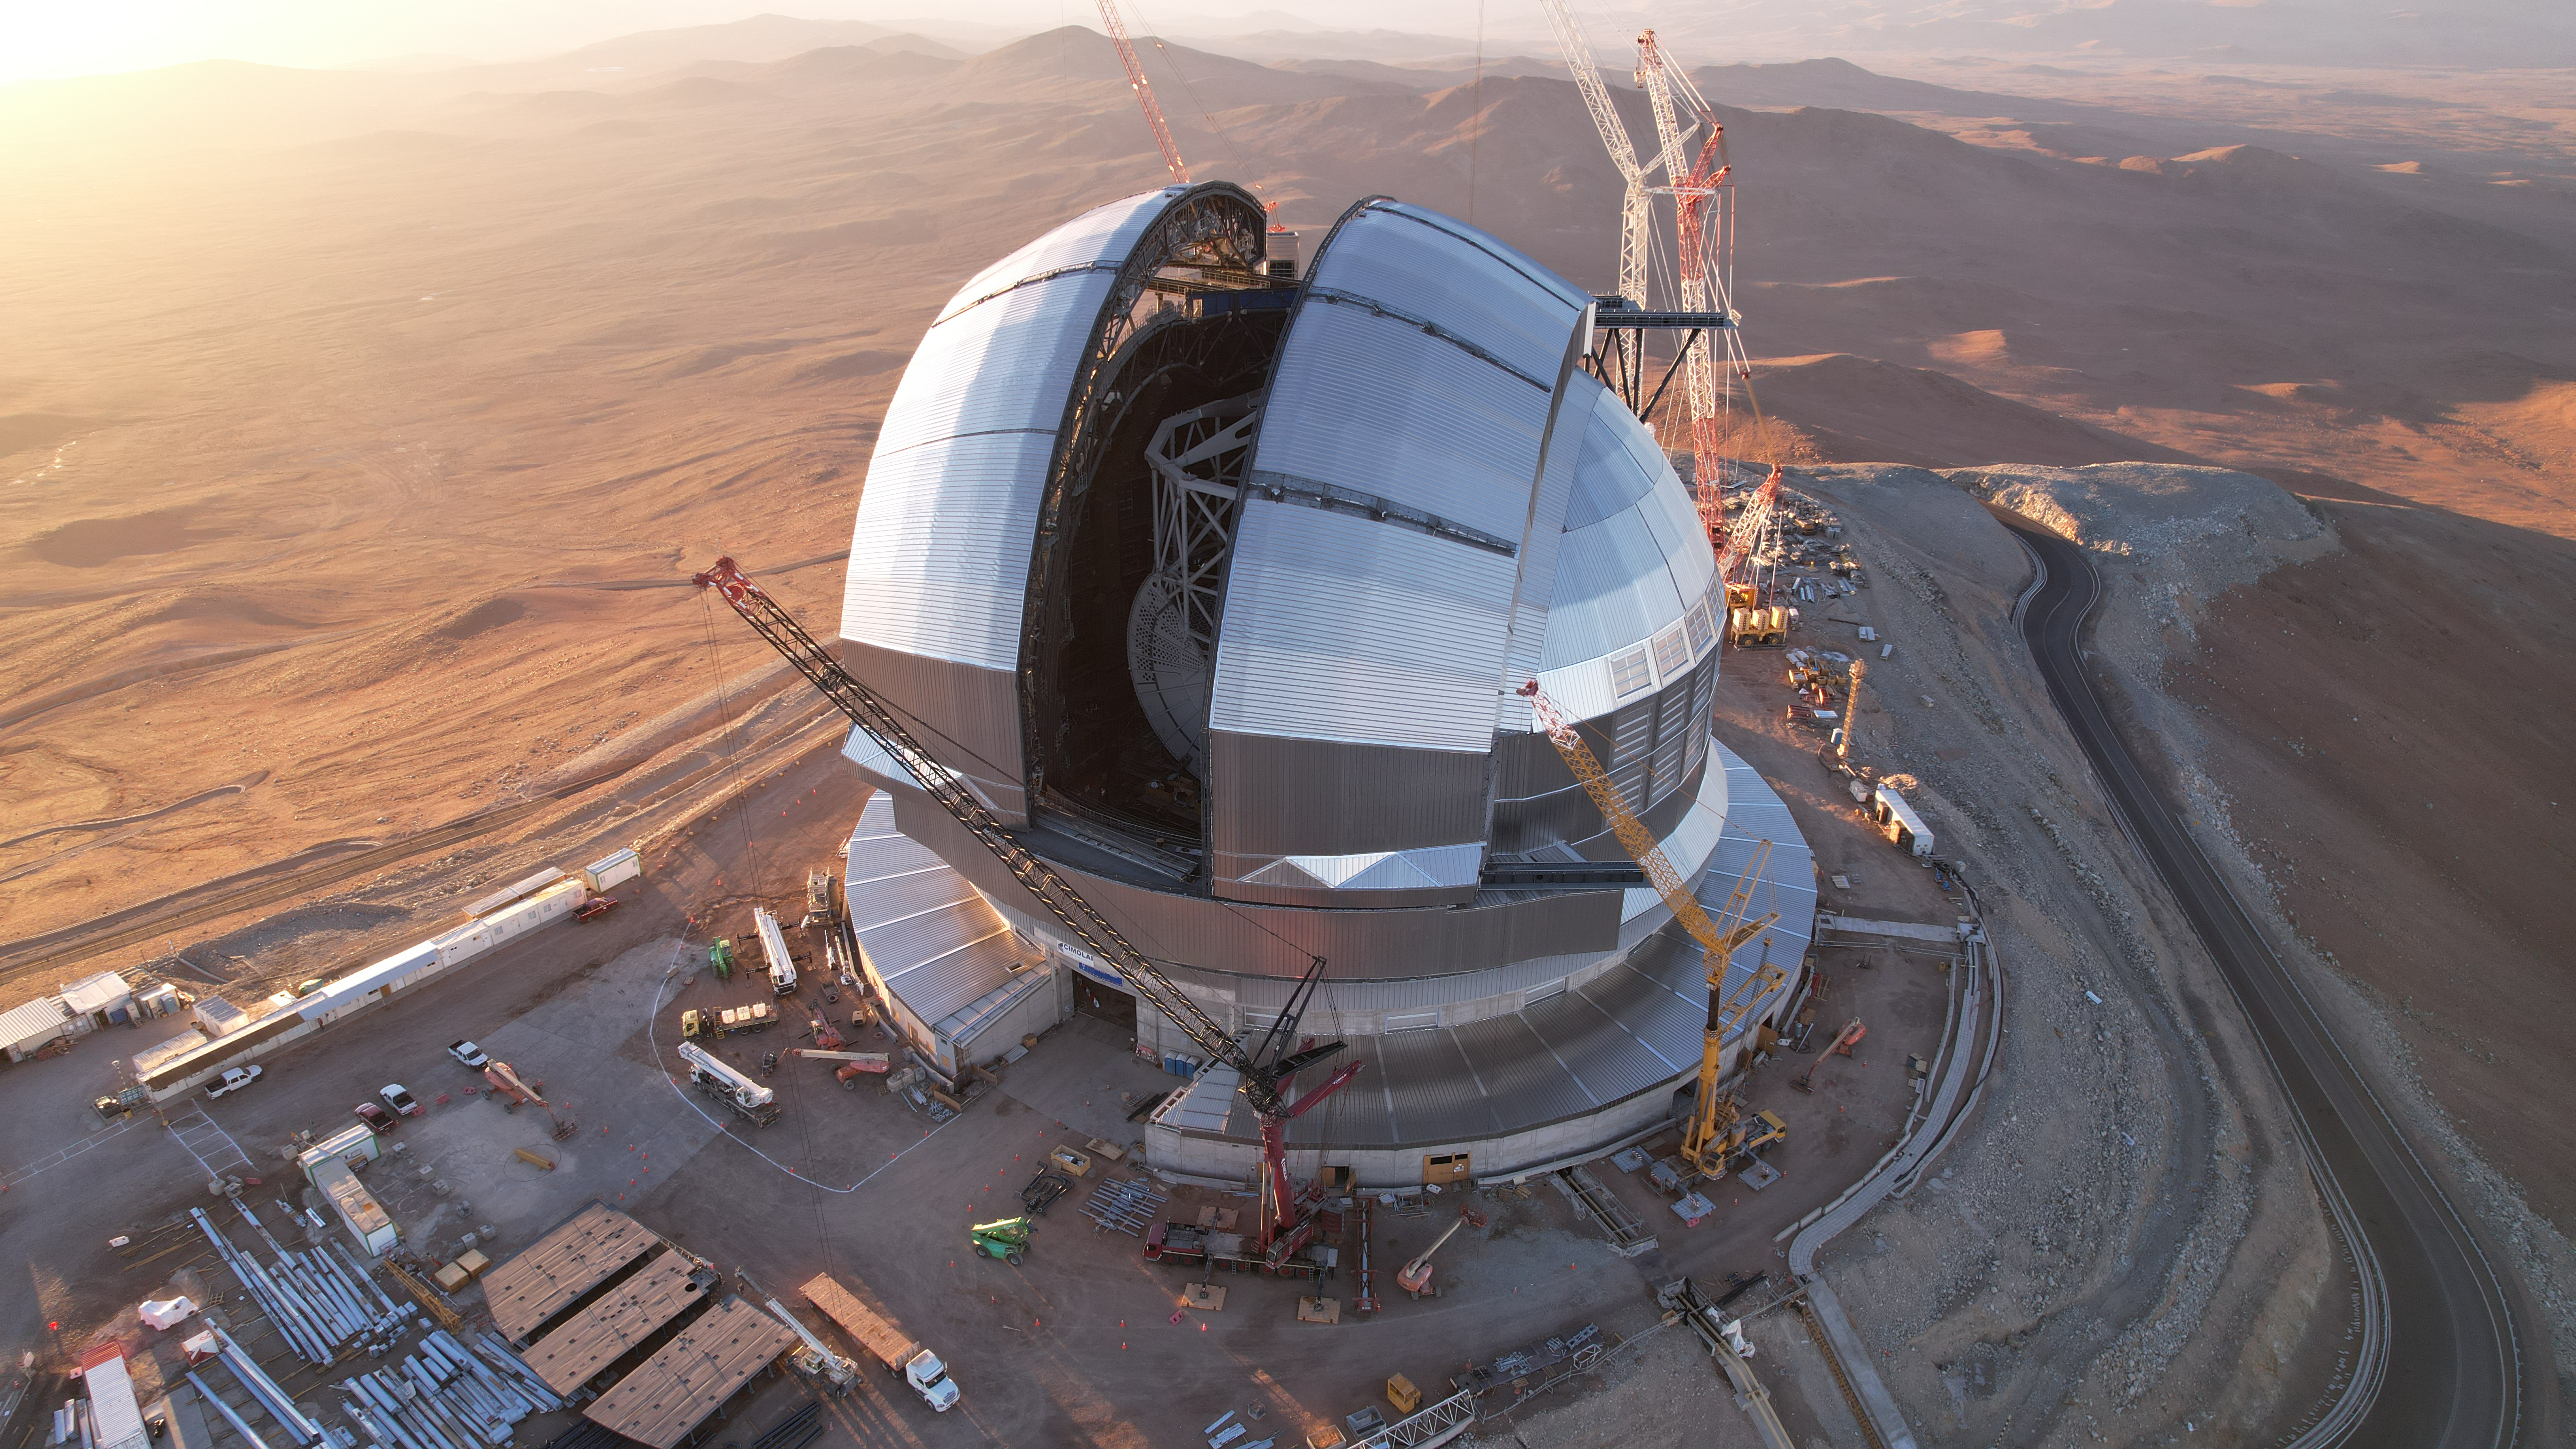

Drone image of the partially open ELT’s dome

This photo, taken in April 2026, shows a drone shot of ESO’s Extremely Large Telescope (ELT), under construction in Chile’s Atacama Desert. The telescope’s massive dome will house the telescope and its sensitive components, protecting them from the extreme desert environment. During the night, its two sliding doors will open to allow observations of the night sky.

Credit: ESO/G. Vecchia